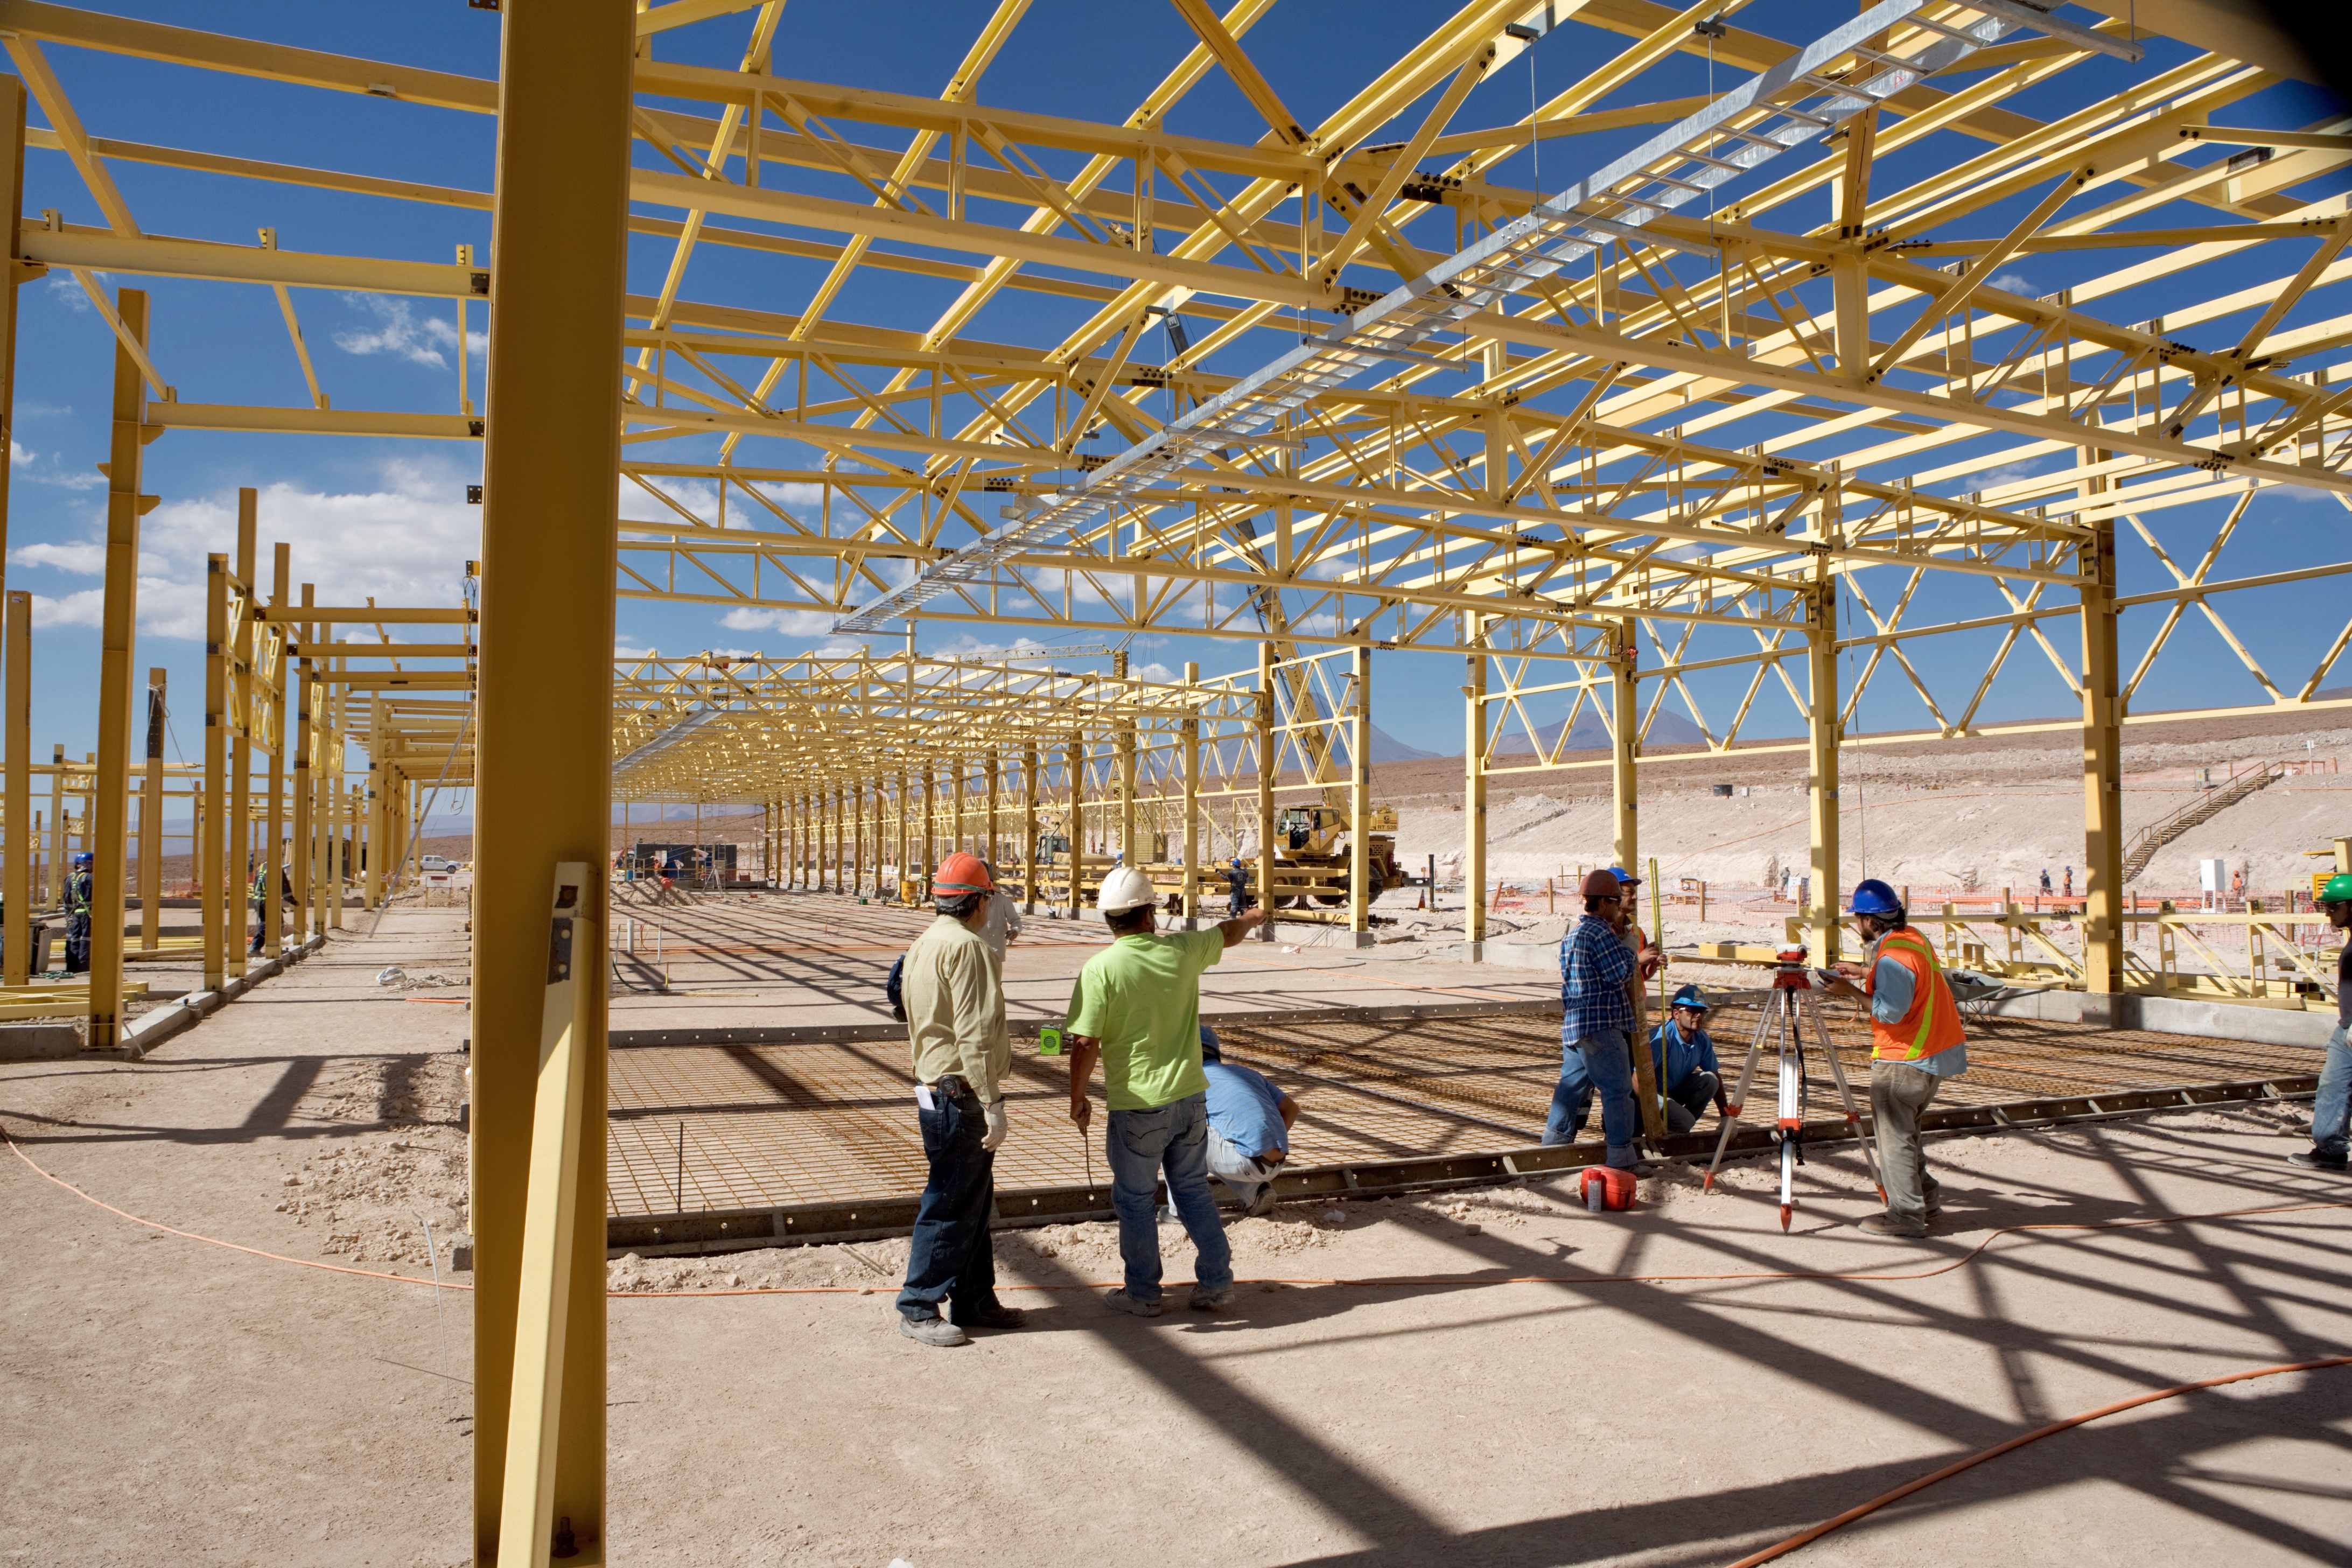

The construction of the ALMA Operations Support Facility

The construction of the ALMA Operations Support Facility (OSF) building started in August 2006. This 7000 square meter building will centralize the ALMA operation activities, suiting the requirements of this exceptional observatory in a remote desert location. The OSF is located at 2900 m altitude on the road up to the Chajnantor plateau, where the 5000 m altitude ALMA Array Operations Site (AOS) is located.

Credit: ALMA (ESO/NAOJ/NRAO)